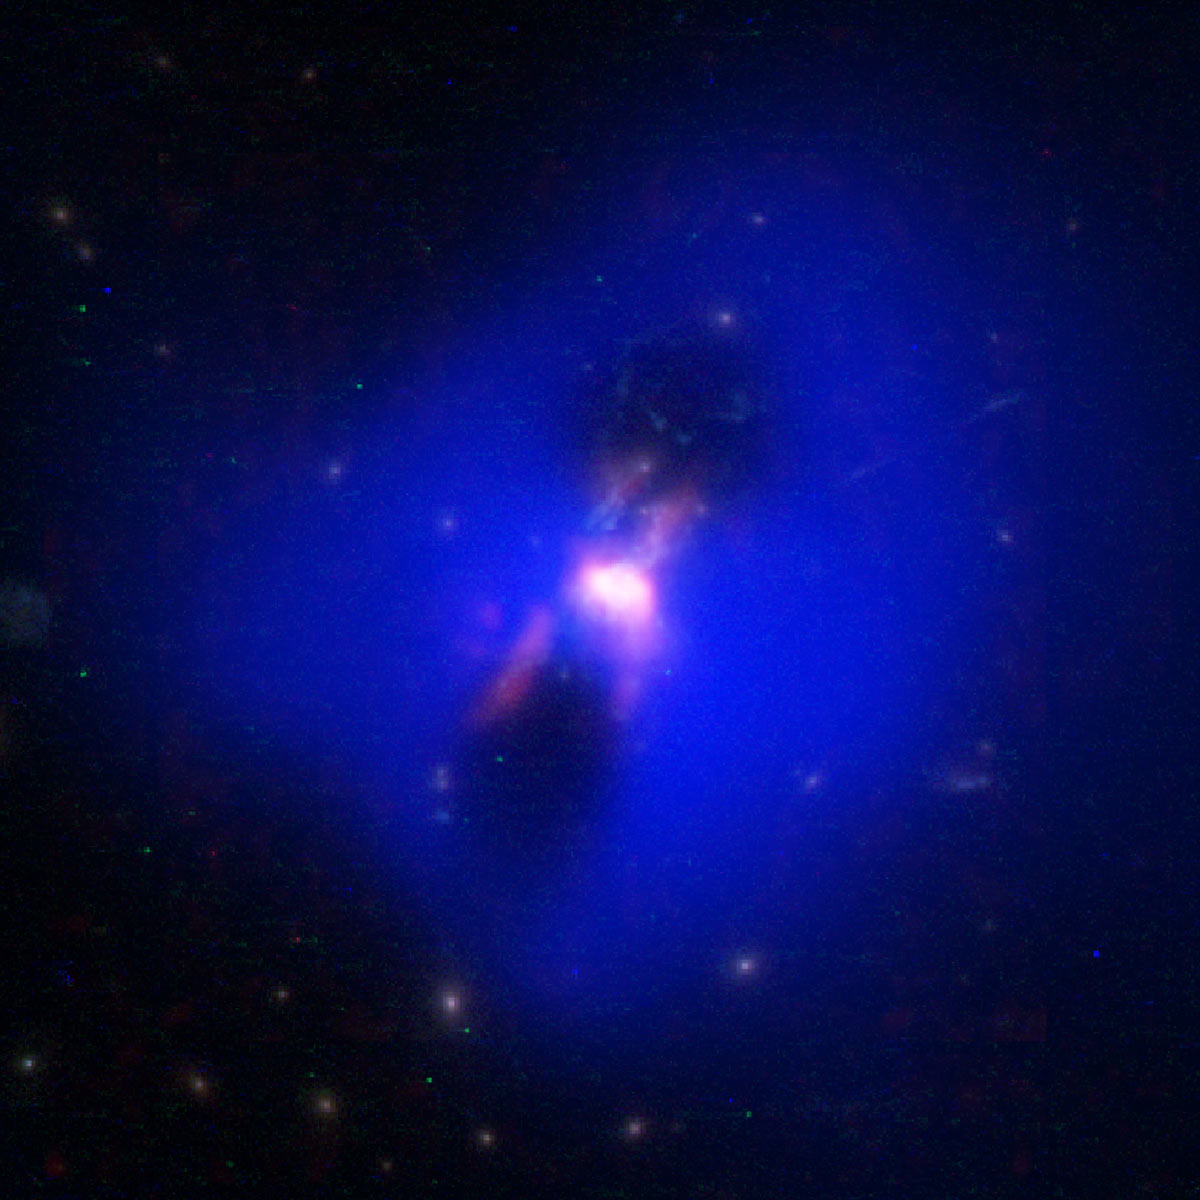

Black-Hole-Powered Jets Forge Fuel for Star Formation

Composite image showing how powerful radio jets from the supermassive black hole at the center of a galaxy in the Phoenix Cluster inflated huge "bubbles" in the hot, ionized gas surrounding the galaxy (the cavities inside the blue region imaged by NASA's Chandra X-ray observatory). Hugging the outside of these bubbles, ALMA discovered an unexpected trove of cold gas, the fuel for star formation (red). The background image is from the Hubble Space Telescope.

Credit: ALMA (ESO/NAOJ/NRAO); H.Russell, et al.; NASA/ESA Hubble; NASA/CXC/MIT/M.McDonald et al.; B. Saxton (NRAO/AUI/NSF)